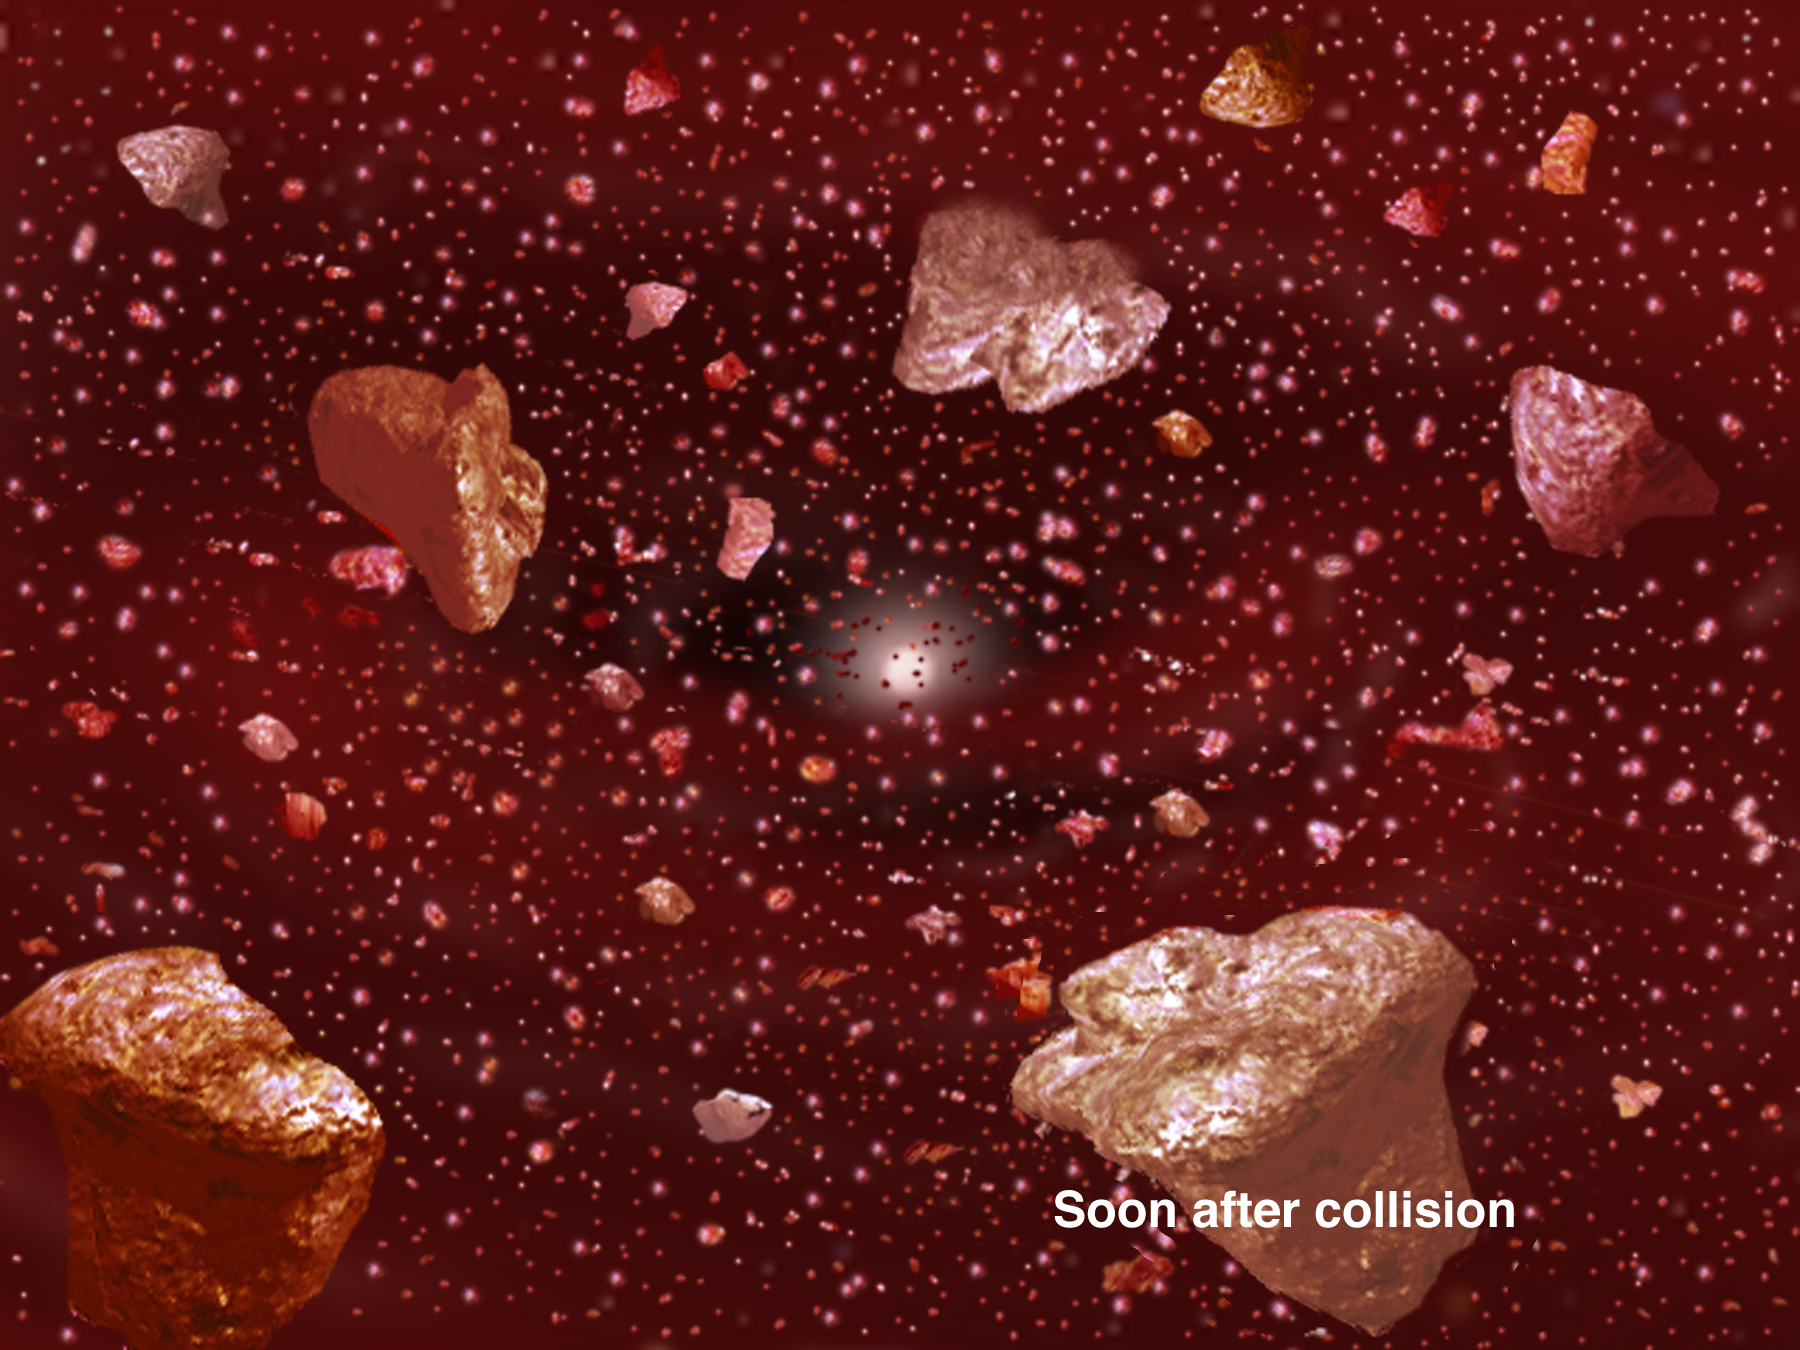

Dusting for Clues: Gemini Discovers Evidence for Colliding Bodies in Planet Forming Disk

Credit: Gemini Observatory/NSF/AURA/J. Lomberg